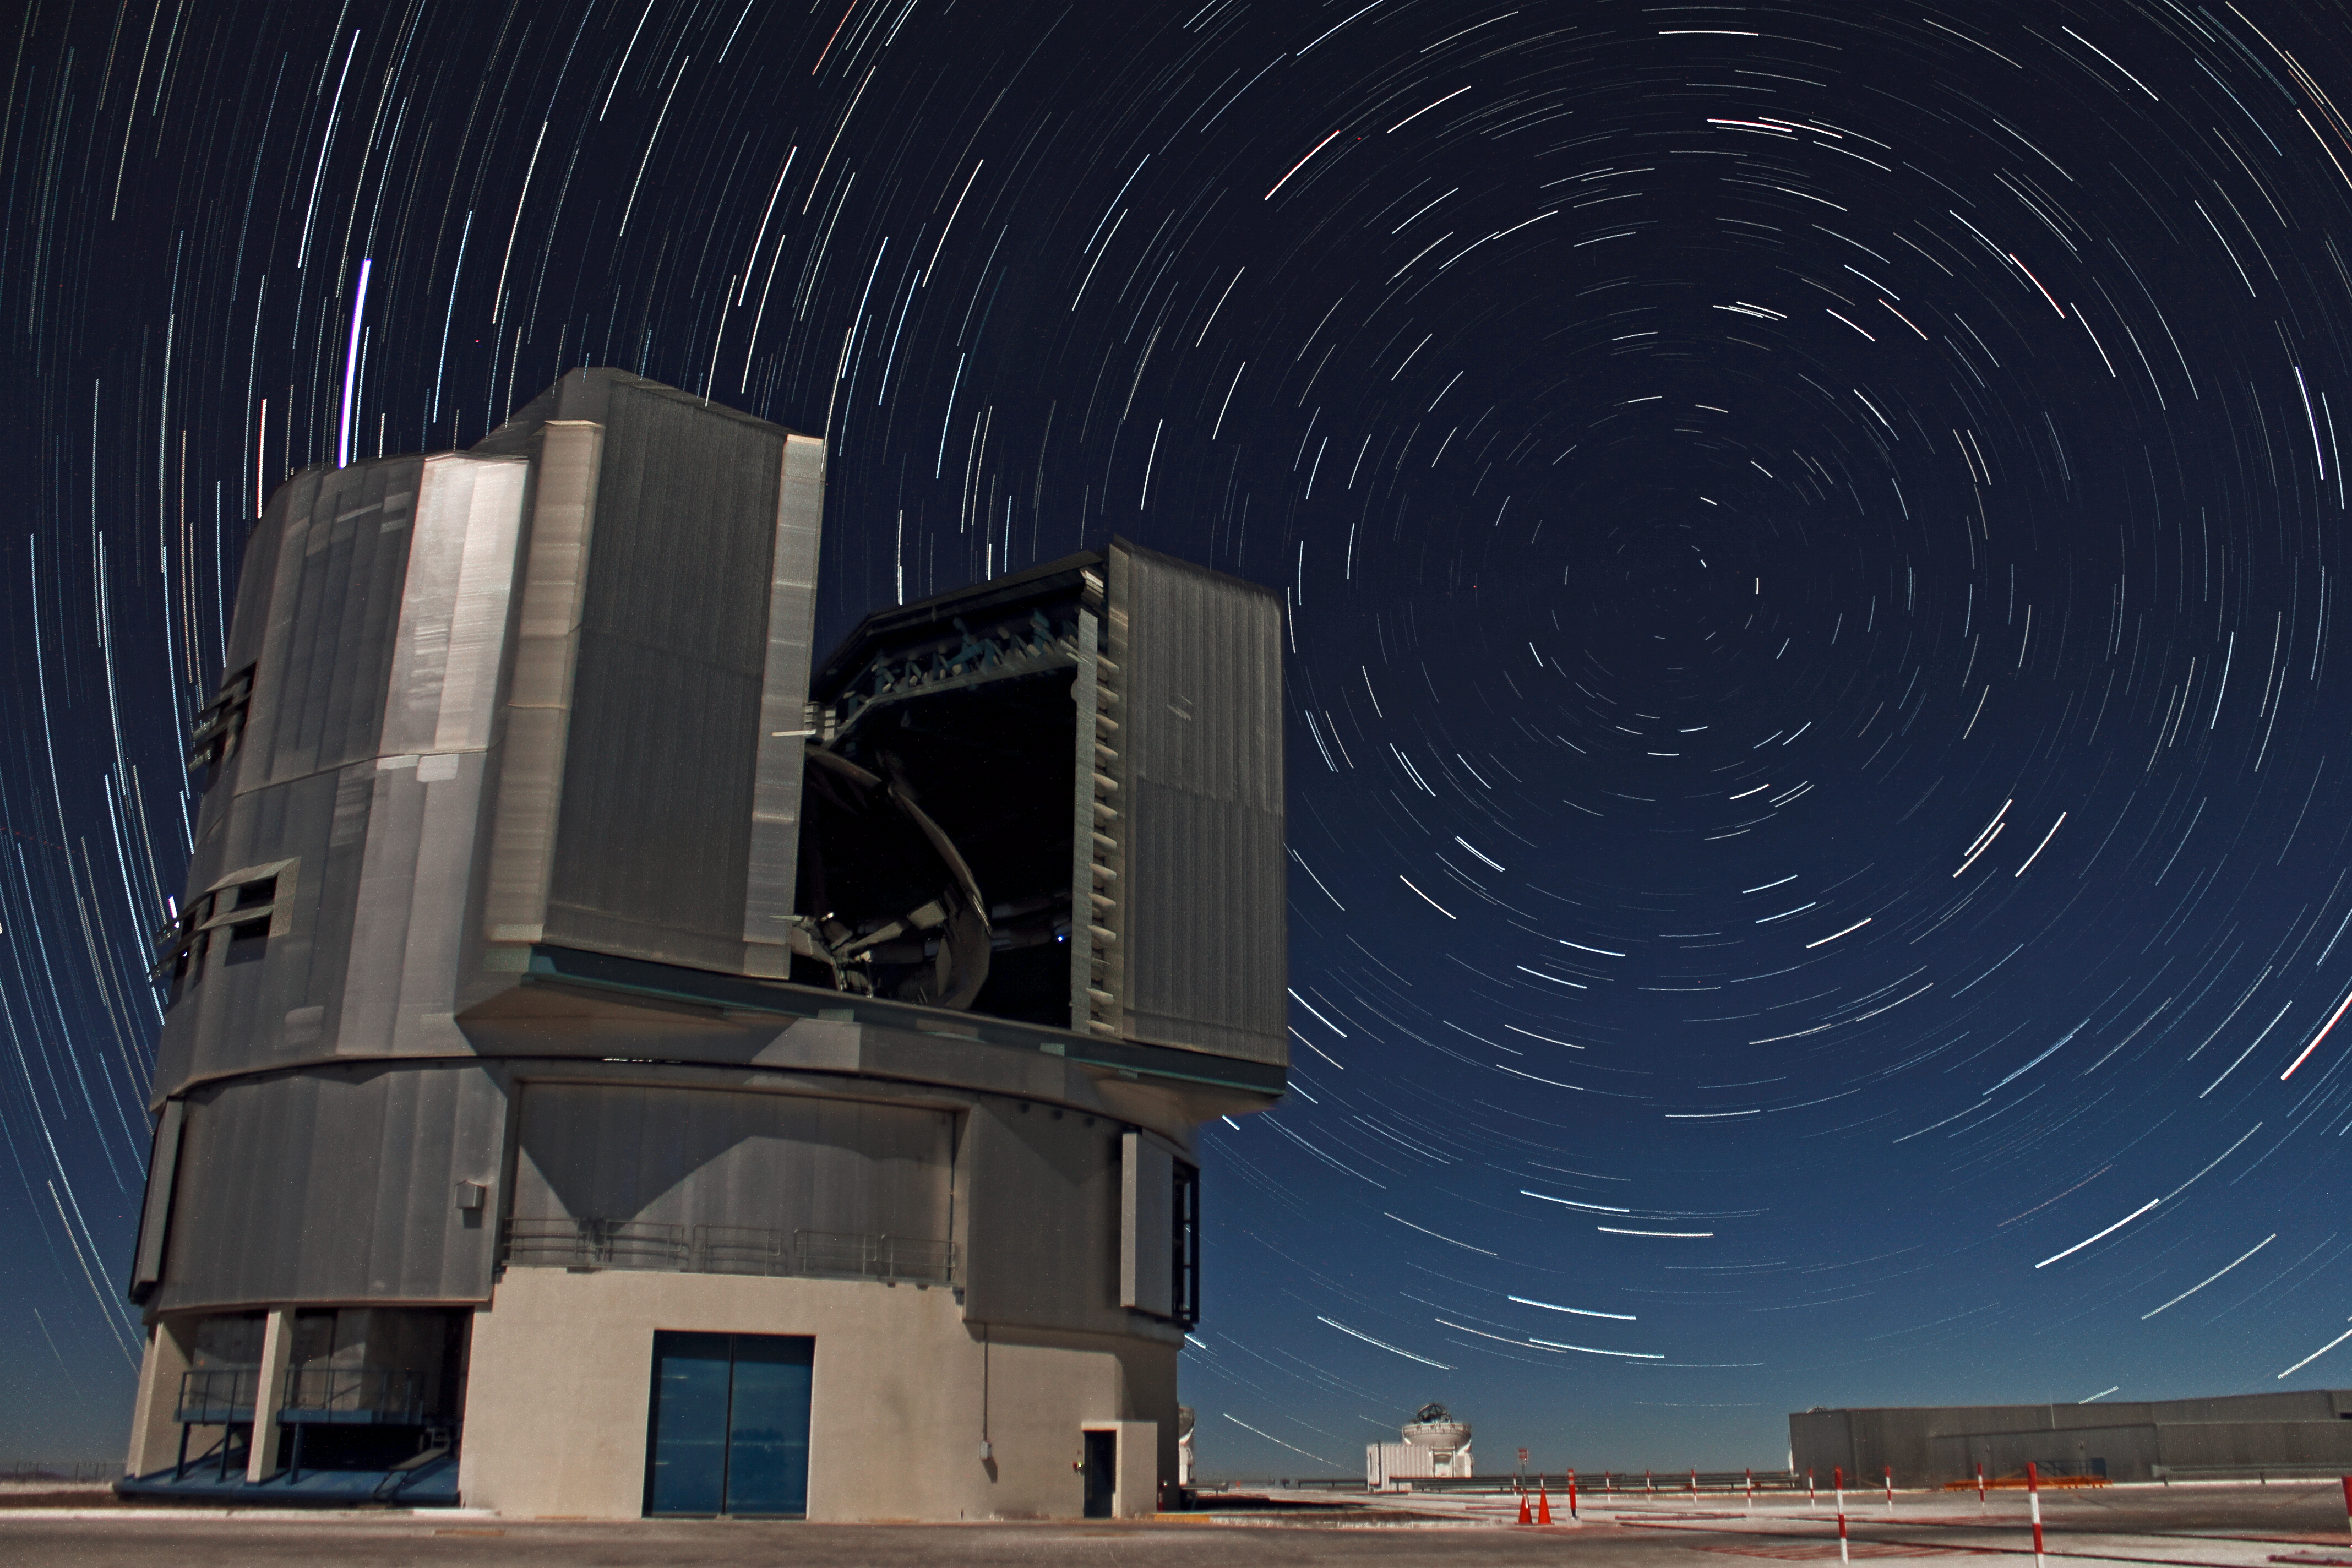

Swirling star trails over Yepun

This view shows one of the Unit Telescopes of ESO’s Very Large Telescope (VLT) sitting beneath bright star trails circling the south celestial pole, a point in the sky that lies in the southern constellation of Octans (The Octant). These trails are arcs of light that trace out a star’s observed movement across the sky as the Earth slowly rotates. To capture these star trails on camera, many exposures were taken over time and combined to give the final appearance of circular tracks.

Illuminated by moonlight, the telescope in the foreground is just one of the four Unit Telescopes (UTs) that make up the VLT at Paranal, Chile. Following the inauguration of the Paranal site in 1999, each UT was named in the language of the native Mapuche tribe. The names of the UTs — Antu, Kueyen, Melipal, and Yepun — represent four prominent and beautiful features of the sky: the Sun, the Moon, the constellation of the Southern Cross, and Venus, respectively. The UT in this photograph is Yepun, also known as UT4.

This image was taken by ESO Photo Ambassador Farid Char. Char works at ESO’s La Silla–Paranal Observatory, and is a member of the site-testing team for the European Extremely Large Telescope (E-ELT), a new ground-based telescope that will be the largest optical/near-infrared telescope in the world when it is completed in the early 2020s.

Credit: ESO/F. Char